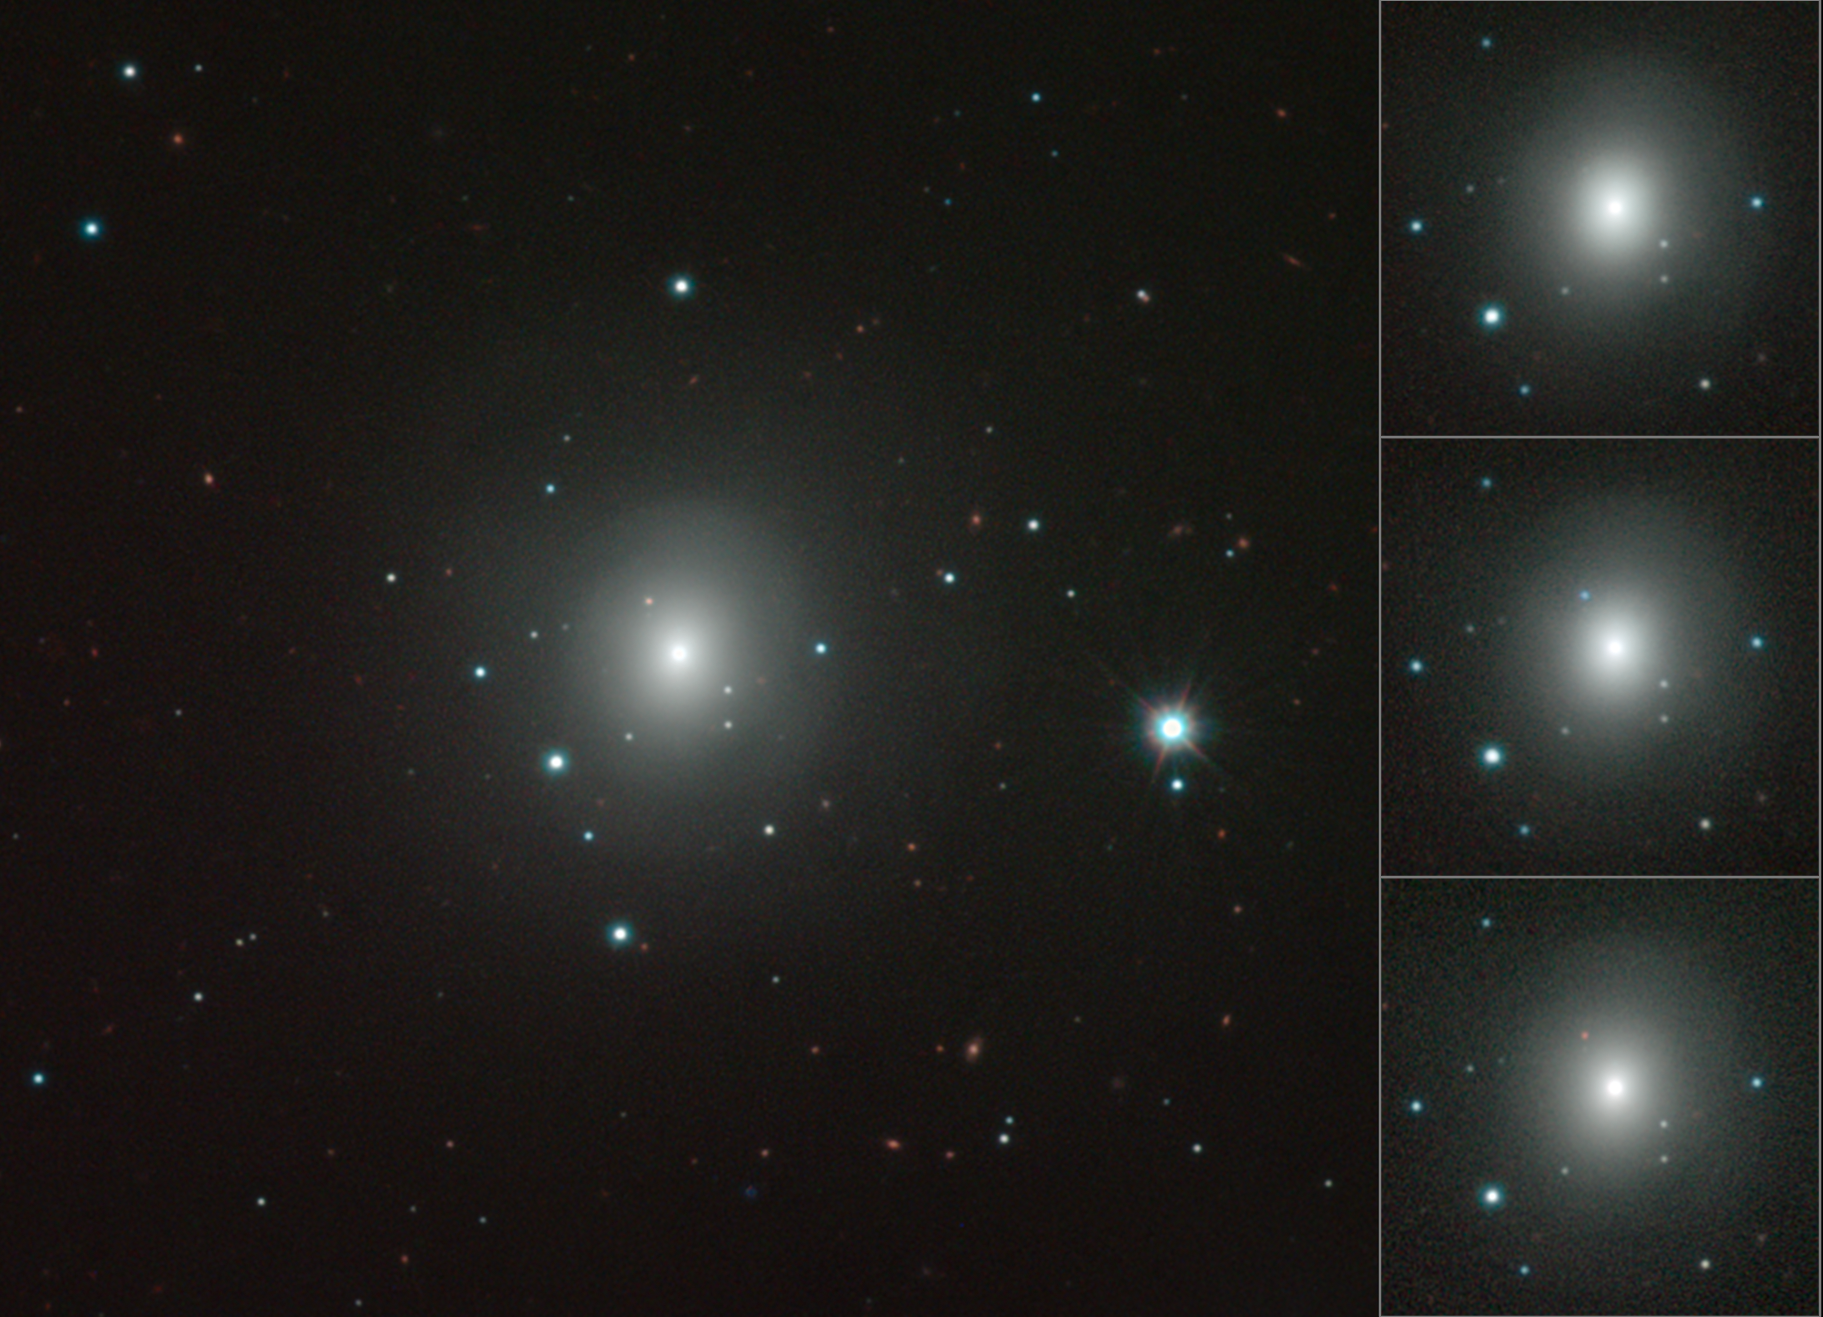

Mosaic of VISTA images of NGC 4993 showing changing kilonova

This mosaic shows how the kilonova in NGC 4993 brightened, became much redder in colour and then faded in the weeks after it exploded on 17 August 2017. These images were obtained using the VISTA infrared survey telescope at ESO's Paranal Observatory in Chile.

Credit: ESO/N.R. Tanvir, A.J. Levan and the VIN-ROUGE collaboration